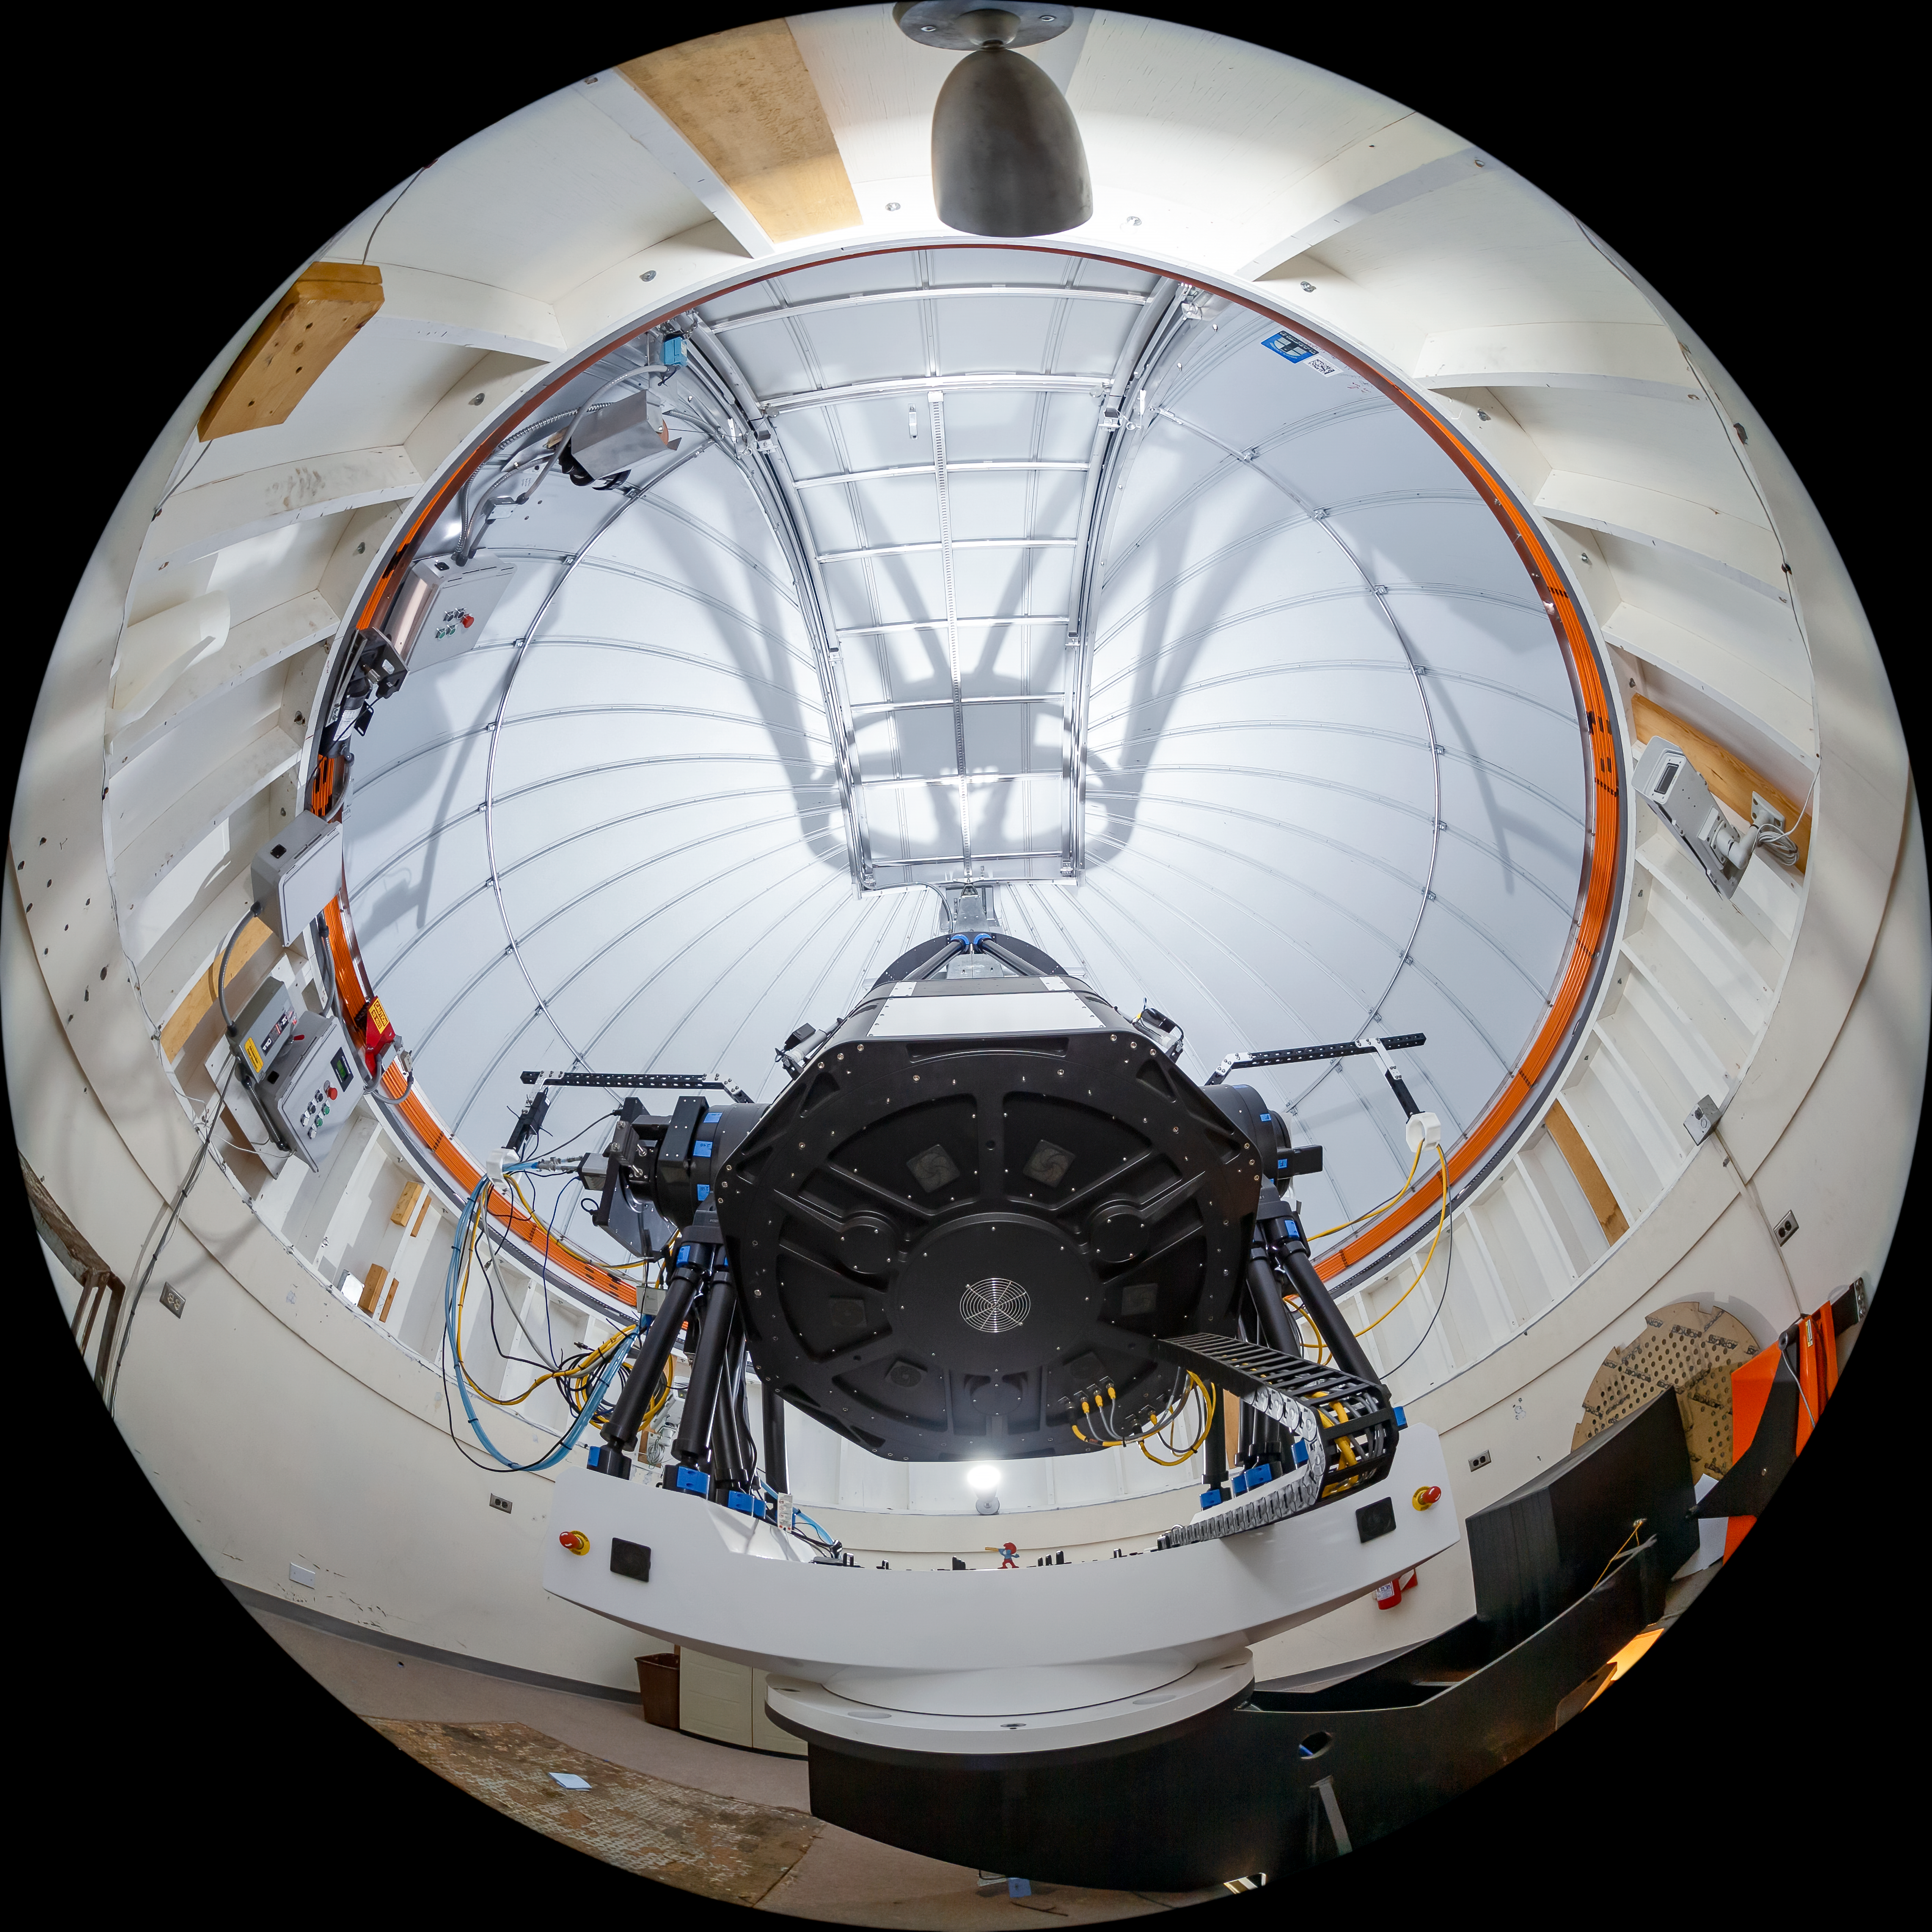

US Naval Observatory Deep South Telescope Interior

The interior of the US Naval Observatory Deep South Telescope located at Cerro Tololo Inter-American Observatory (CTIO), a Program of NSF NOIRLab, in Chile.

Credit: CTIO/NOIRLab/NSF/AURA/T. Matsopoulos